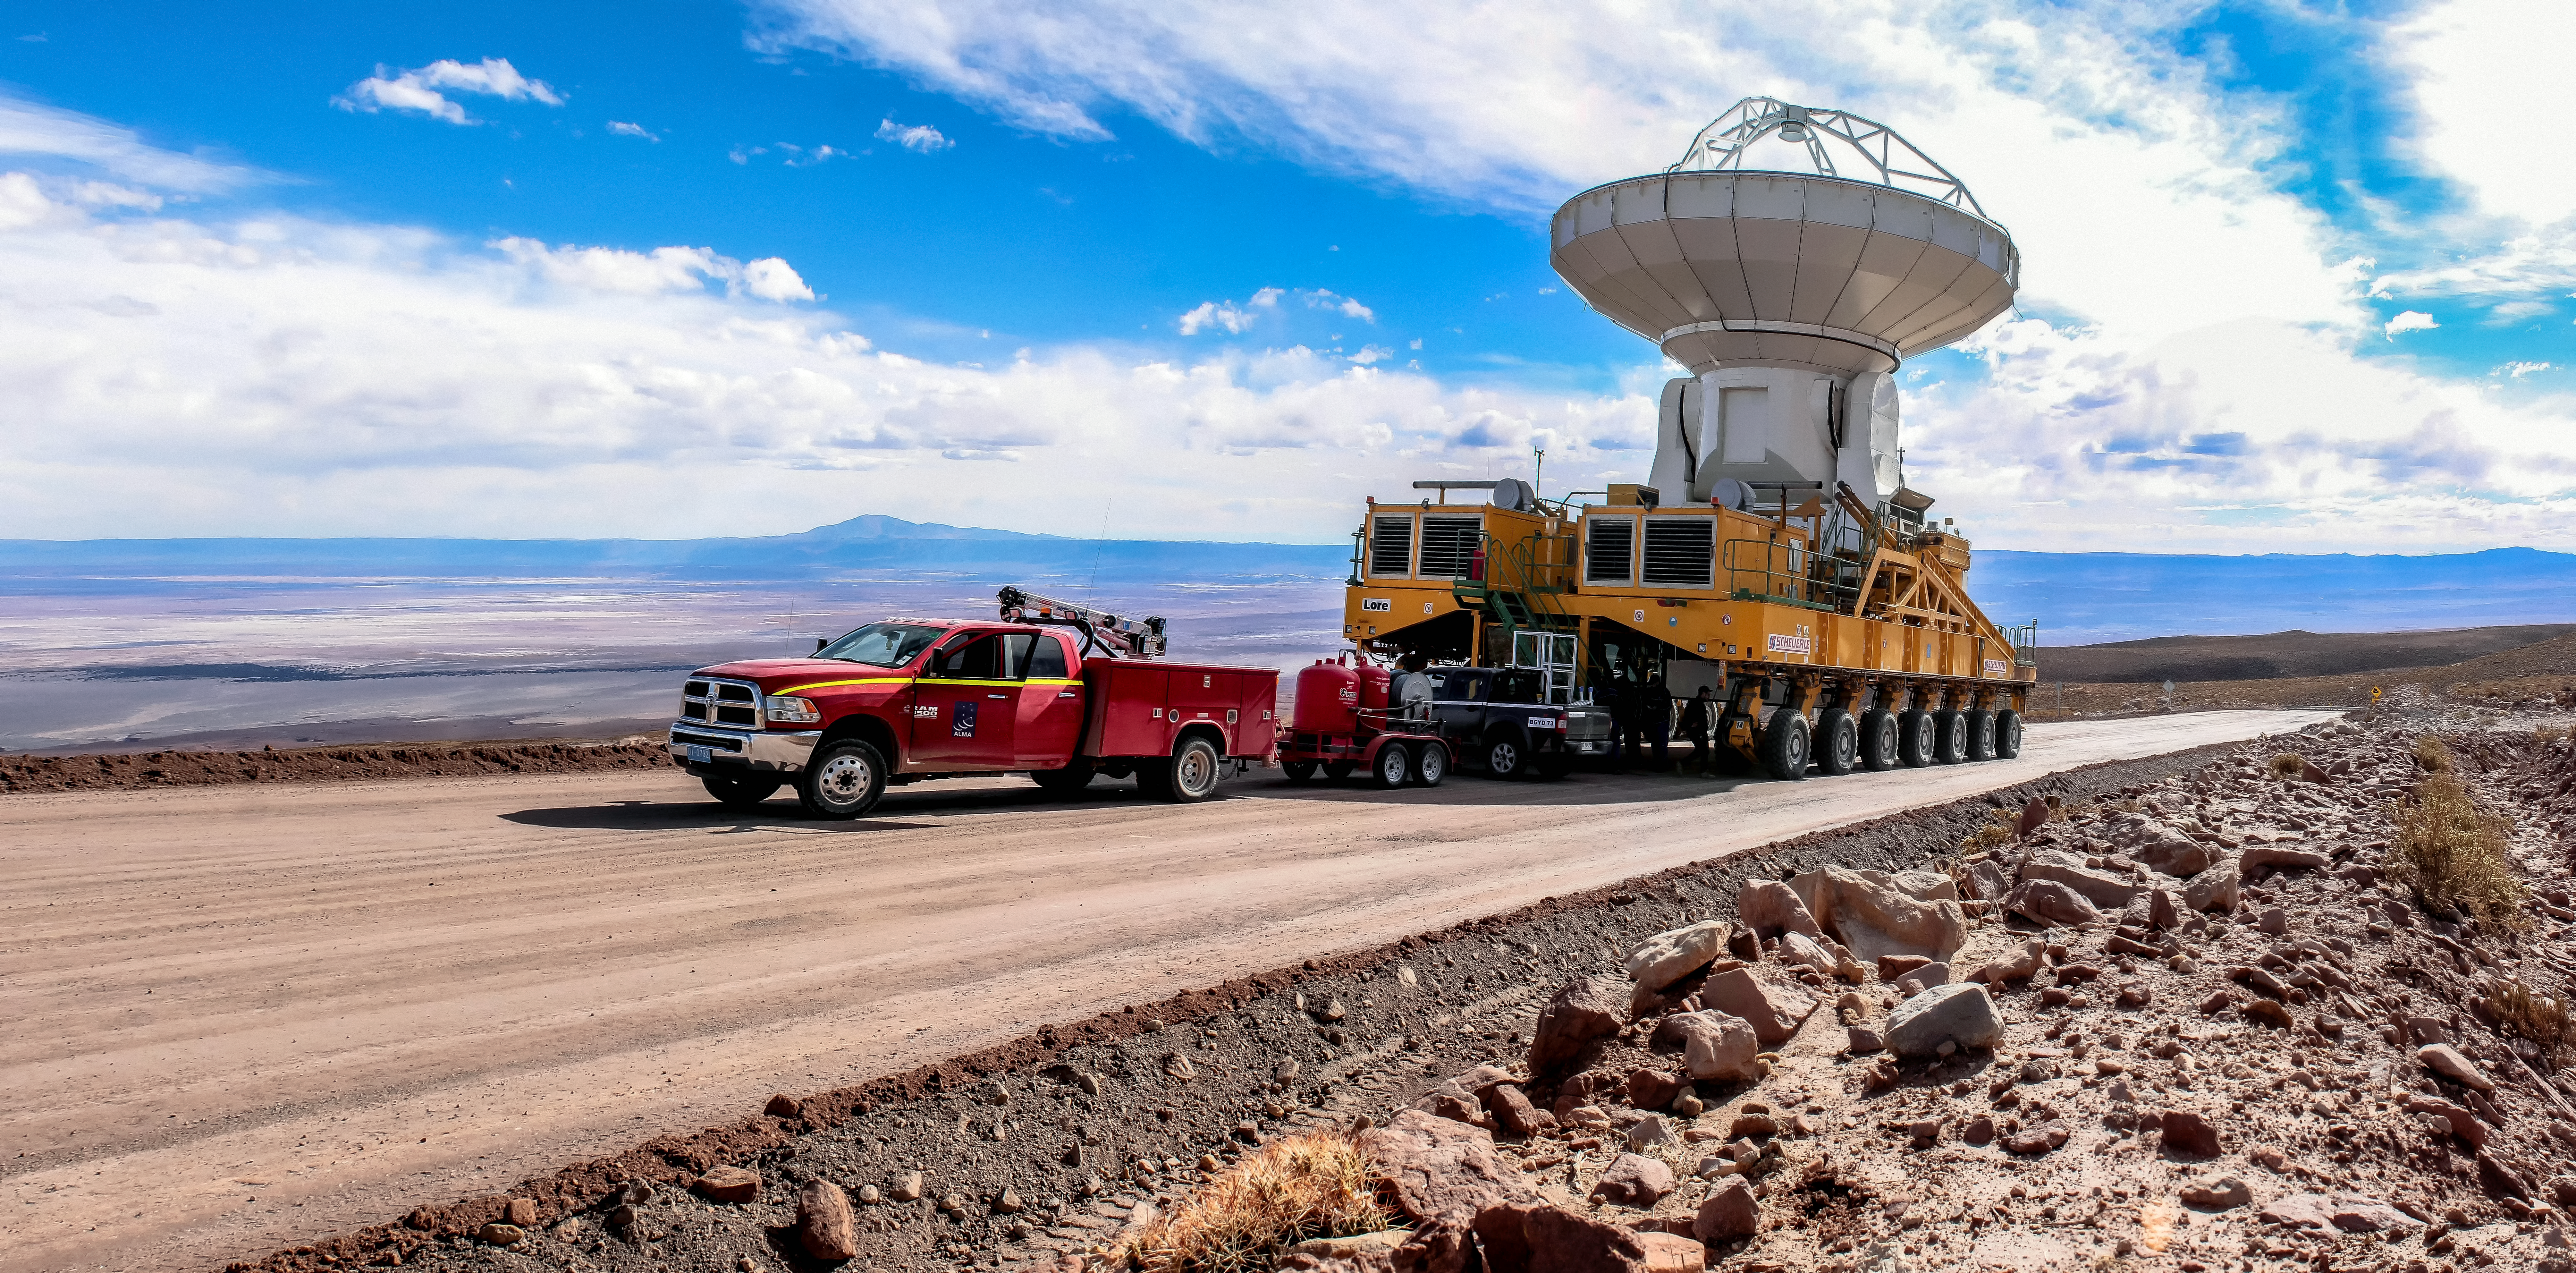

Fine-tuning ALMA

The Atacama Large Millimeter/submillimeter Array (ALMA) comprises 66 high-precision antennas, spread over distances of up to 16 kilometres. The ability to reposition the antennas is part of what makes ALMA such a powerful telescope. Each state-of-the-art component weighs in at over 100 tons, yet despite their bulk they require incredibly precise positioning. Here, one of the ALMA transporters, fondly named Otto and Lore, is in use. These bright yellow behemoths are able to position the antennas to within a few millimetres, ensuring accurate placement on the antenna foundation pads.

Credit: J. C. Rojas/ESO